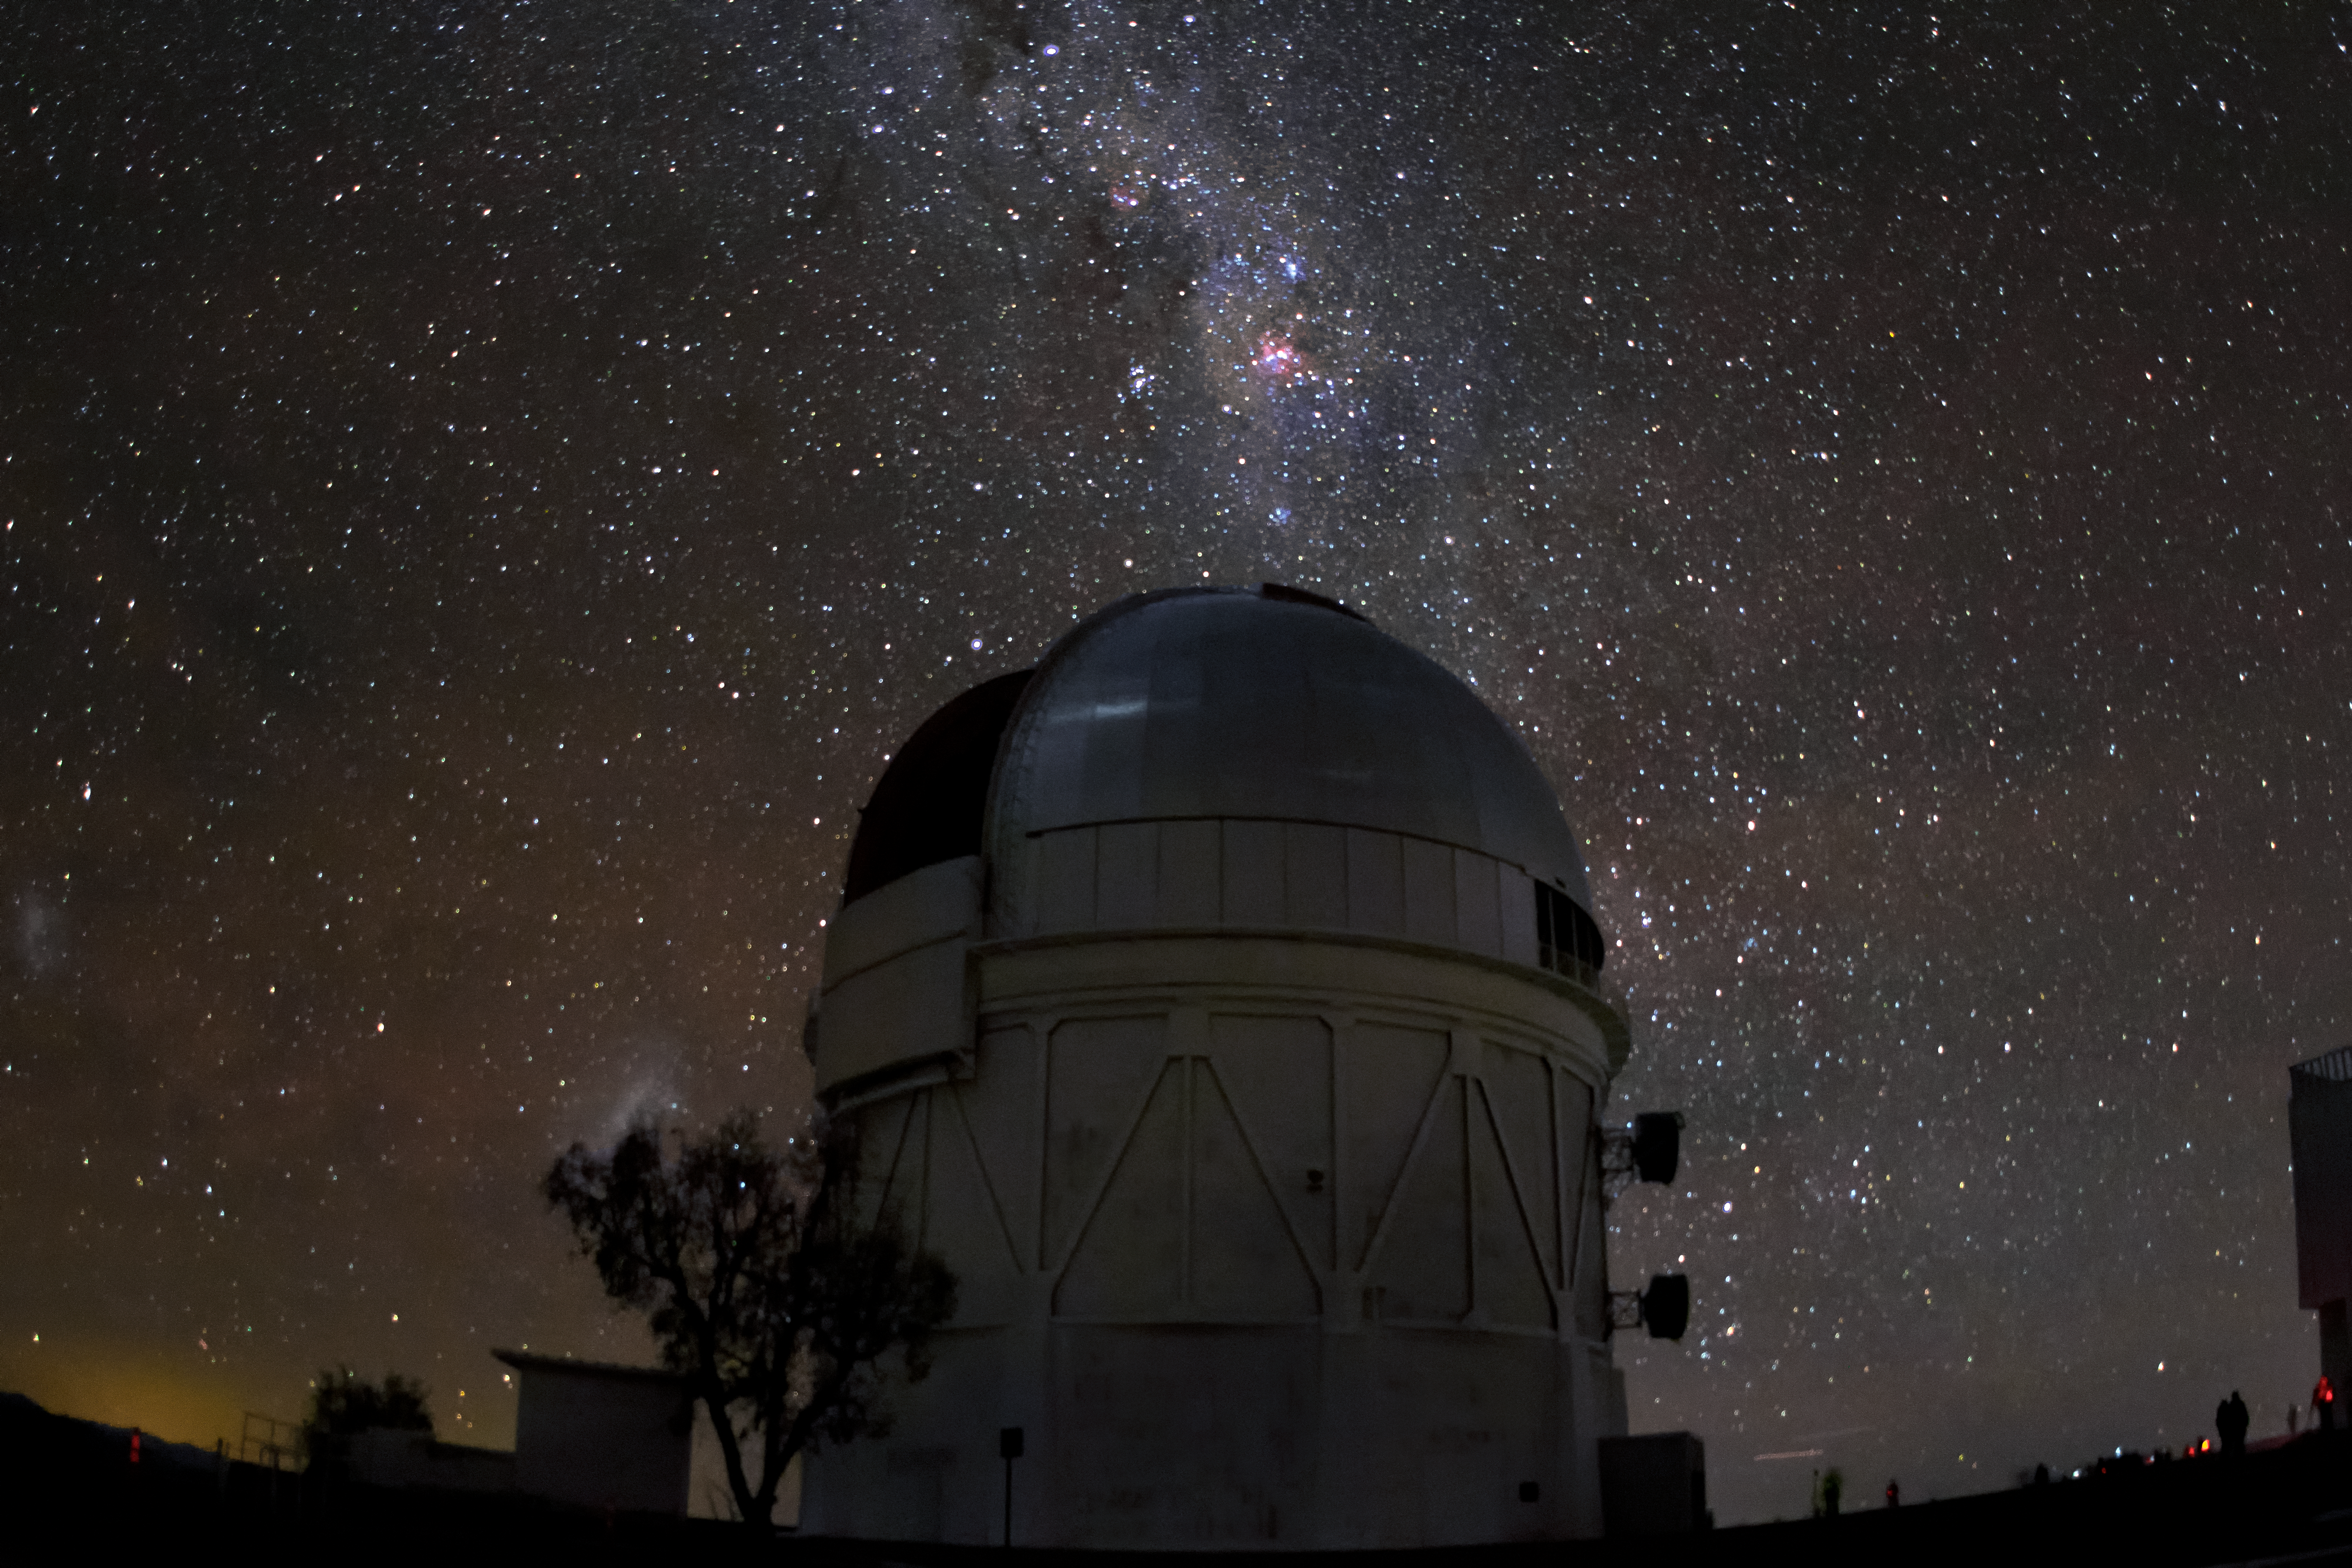

Víctor M. Blanco 4-meter Telescope

The Milky Way spills across the night sky above the Víctor M. Blanco 4-meter Telescope at the Cerro Tololo Inter-American Observatory (CTIO), a Program of NSF NOIRLab.

Credit: CTIO/NOIRLab/NSF/AURA